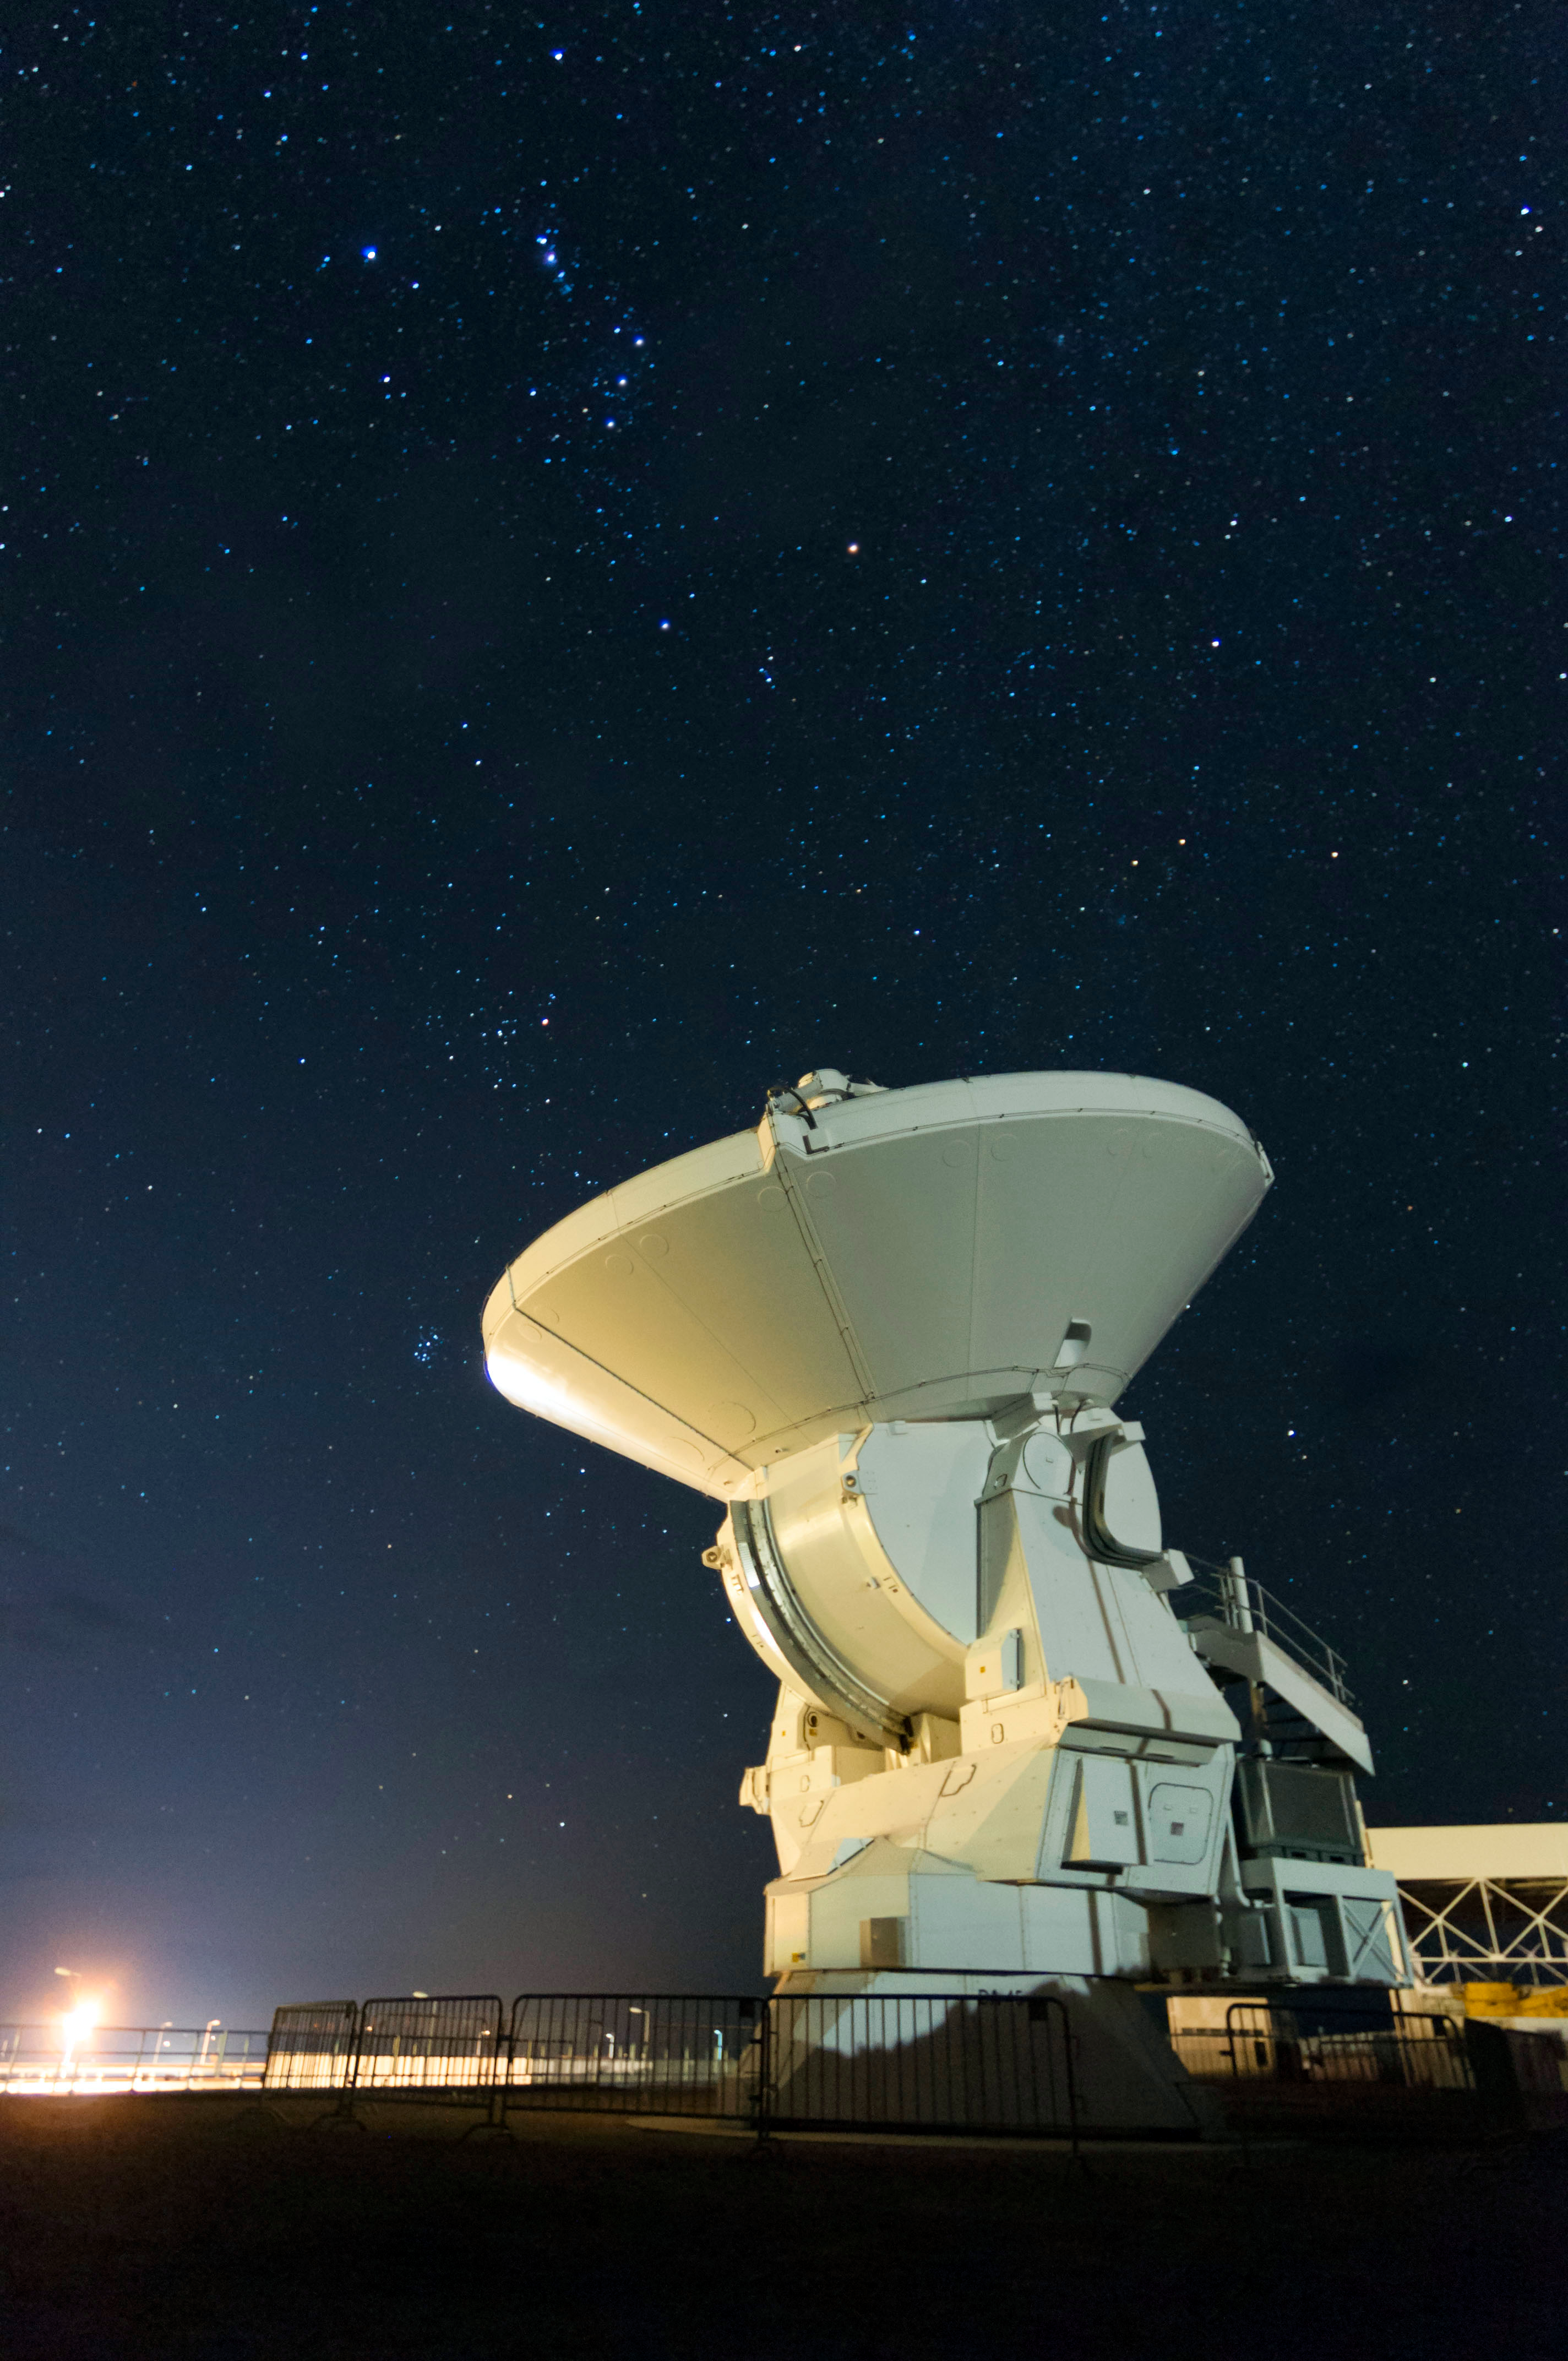

Chajnantor

In general, the antennas are kept on the same plateau as Chajnantor where they carry out their work, at 5000 meters of altitude. However, for deeper repairs, it is necessary to take them to the Operations Support Center, located at 2900 meters. In the photograph, a European antenna that appears to point to the Orion constellation.

Credit: ALMA (ESO / NAOJ / NRAO)